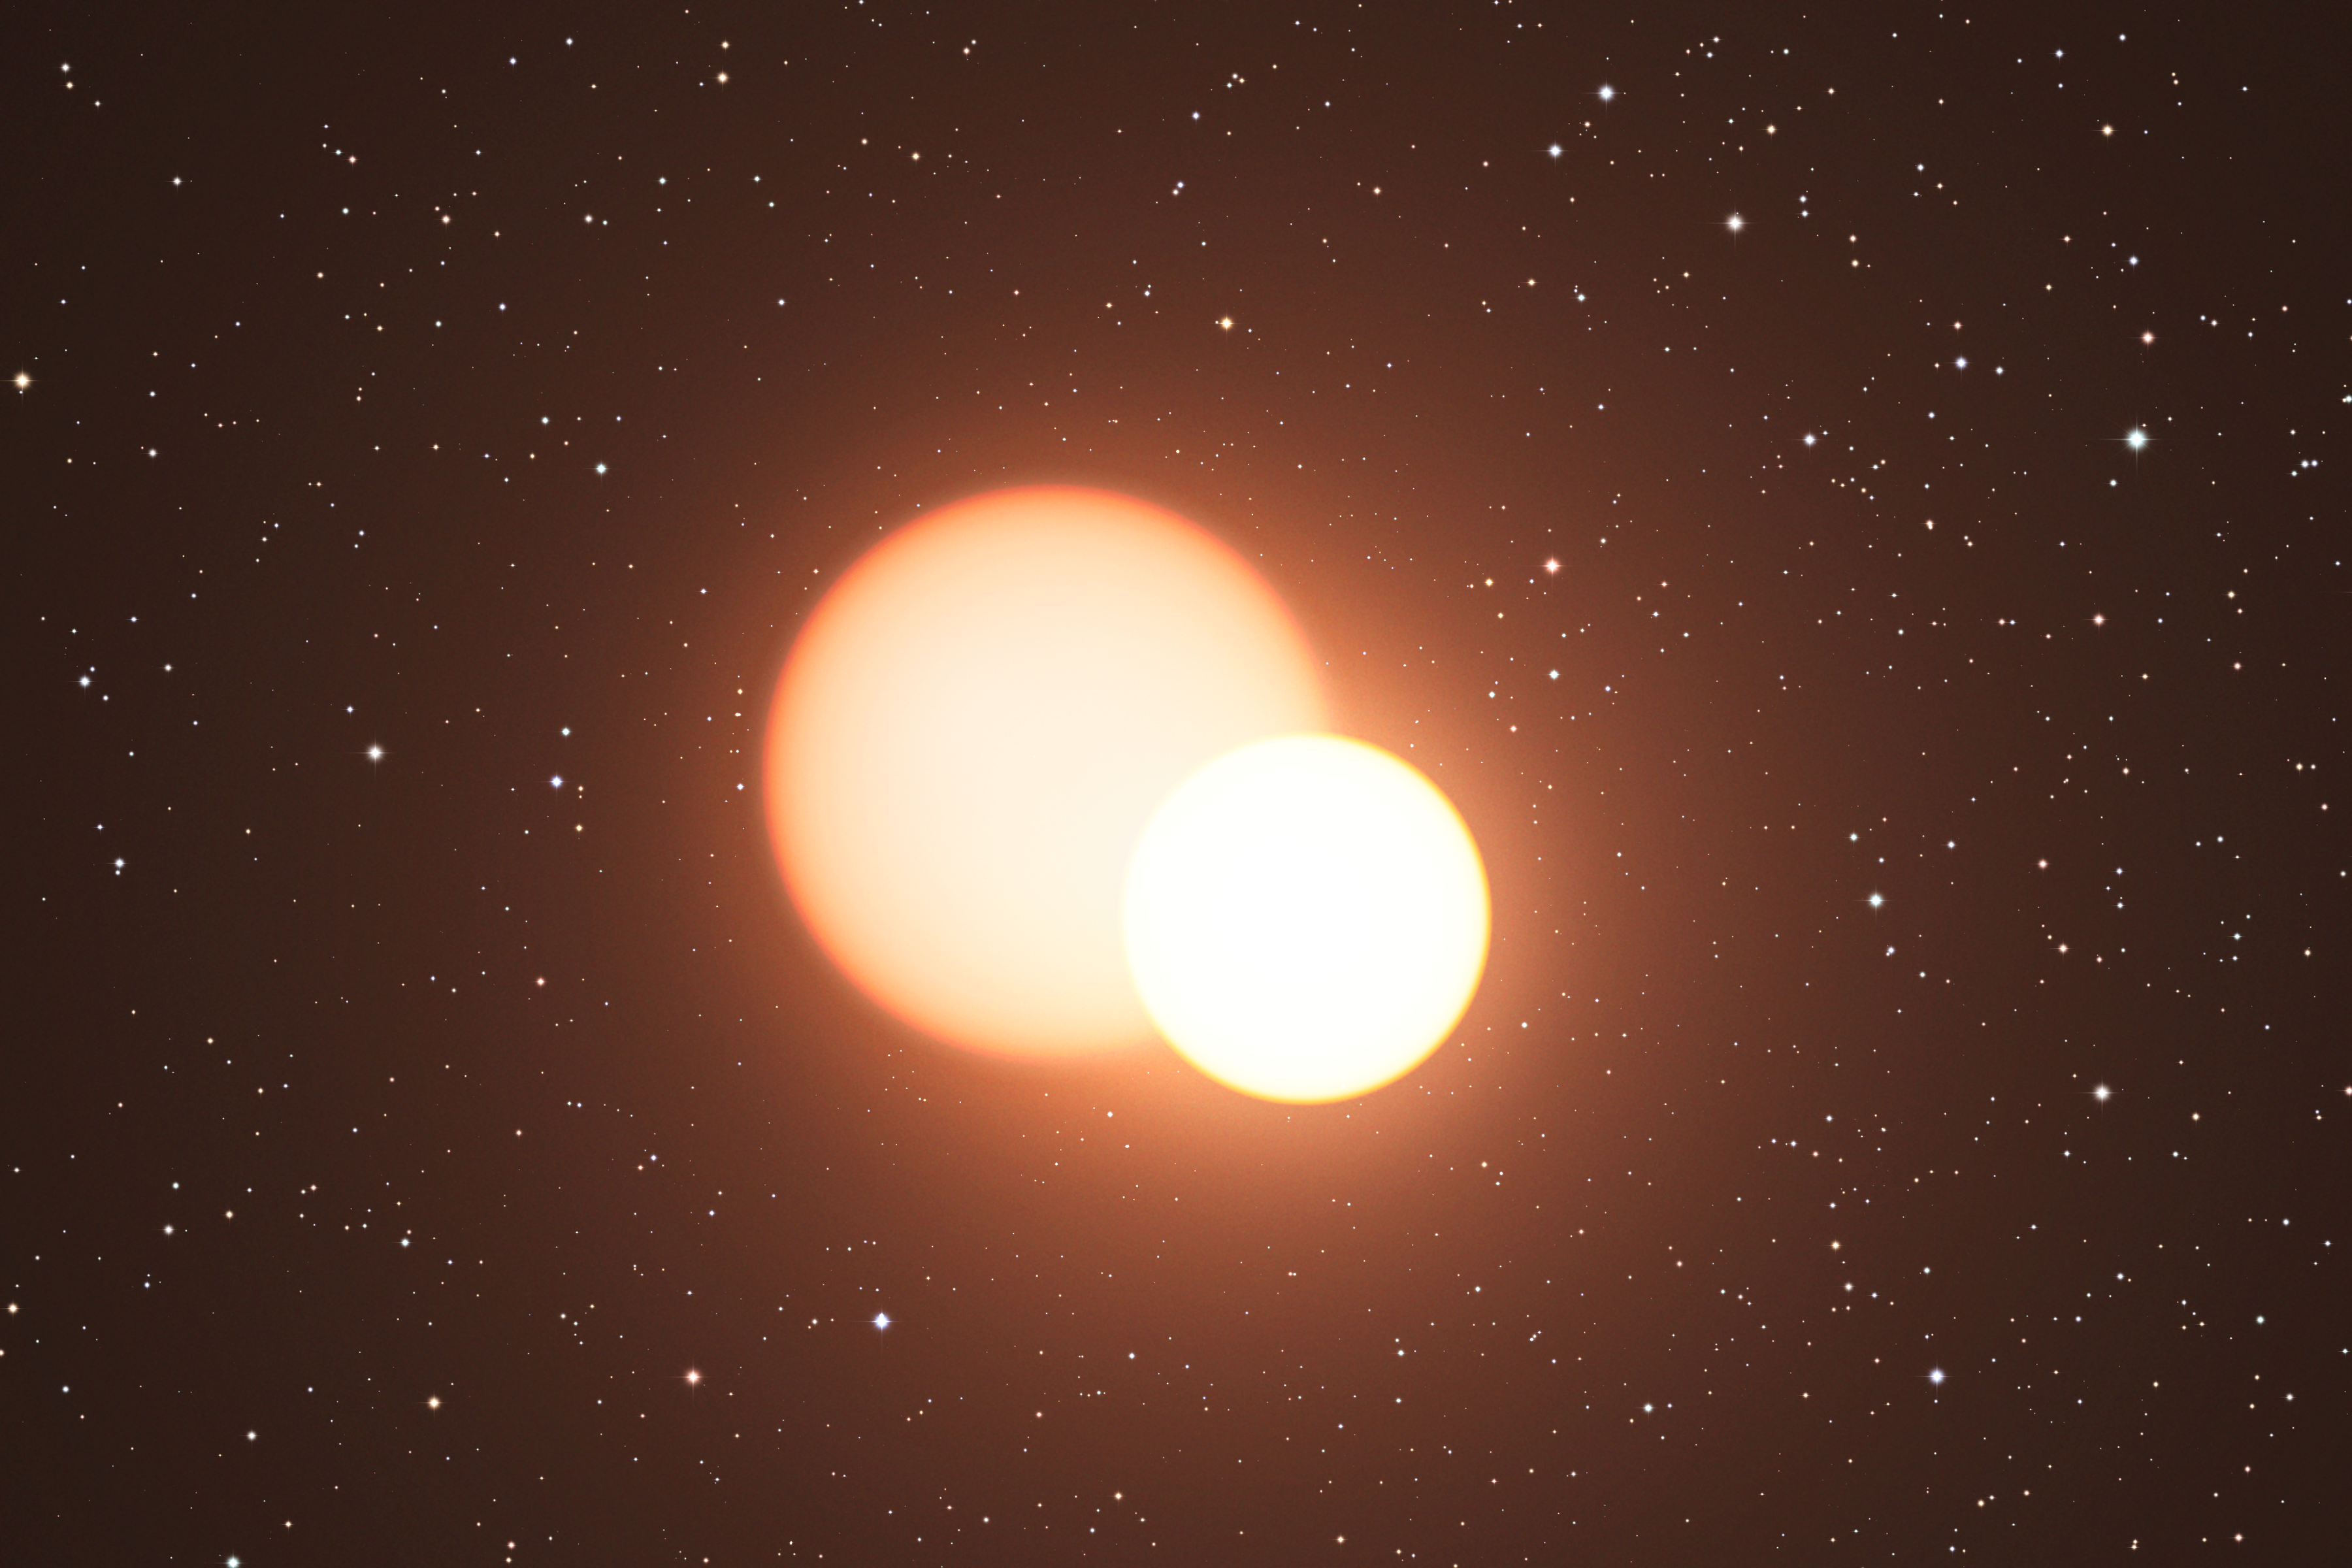

Artist’s impression of the remarkable double star OGLE-LMC-CEP0227

This artist’s impression shows the double star OGLE-LMC-CEP0227 in our neighbouring galaxy the Large Magellanic Cloud. The smaller of the two stars is a pulsating Cepheid variable and the orientation of the system is such that the stars eclipse each other during their orbits. Studies of this very rare system have allowed astronomers to measure the Cepheid mass with unprecedented accuracy.

Credit: ESO/L. Calçada